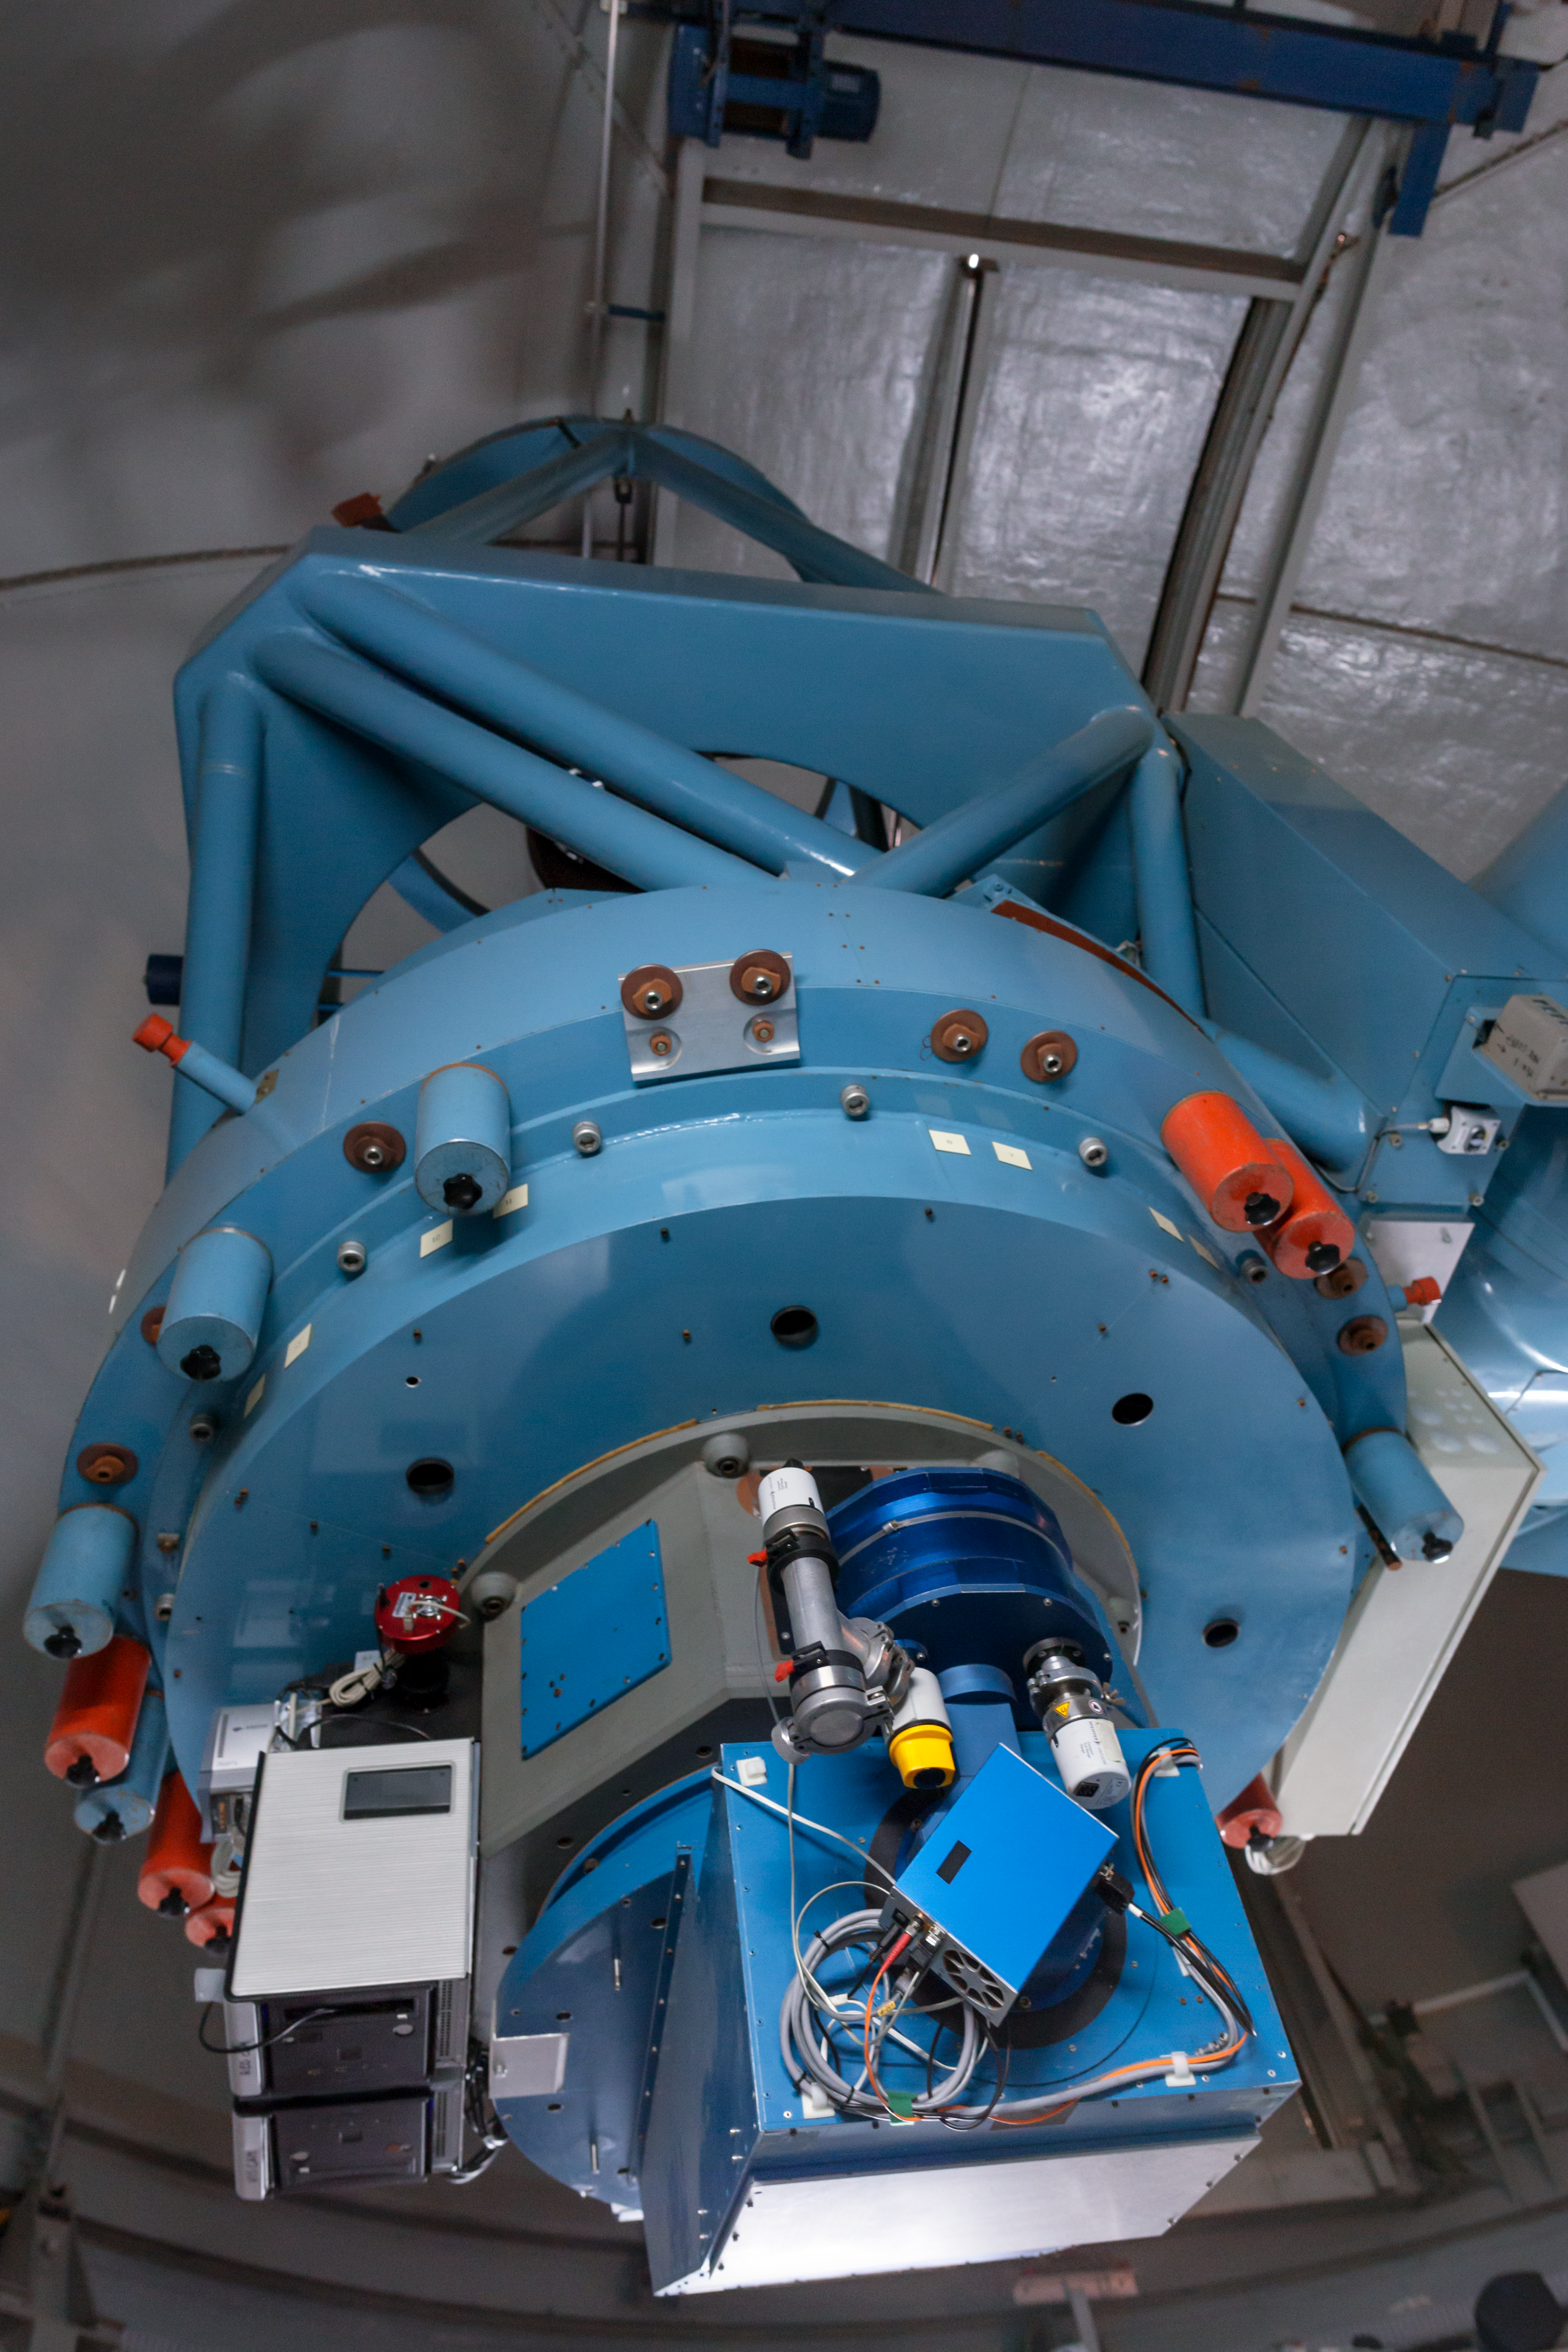

The Danish 1.54-metre telescope at rest

The Danish 1.54-metre telescope, built by Grubb–Parsons, has been in use at La Silla since 1979. It was completely overhauled in 1993 and is now equipped with the Danish Faint Object Spectrograph and Camera instrument.

Credit: ESO/P. Horálek